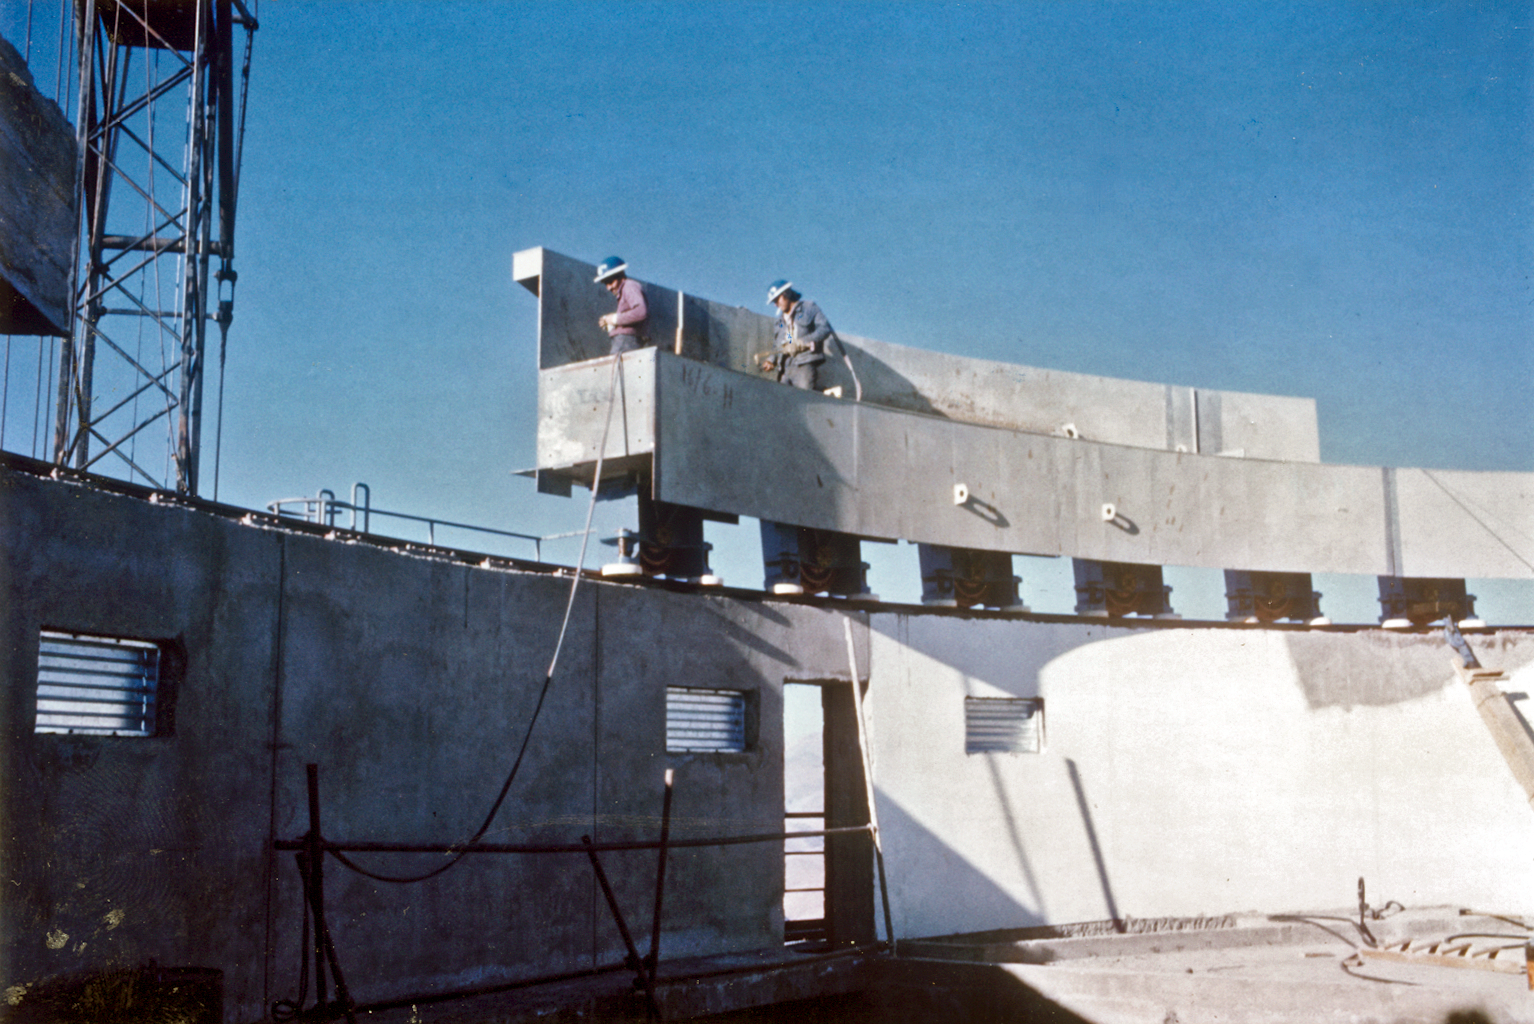

Assembling the ESO 3.6-metre telescope dome

Construction of the ESO 3.6-metre telescope dome at La Silla in 1975. The rails for the dome rotation during assembly.

Credit: ESO